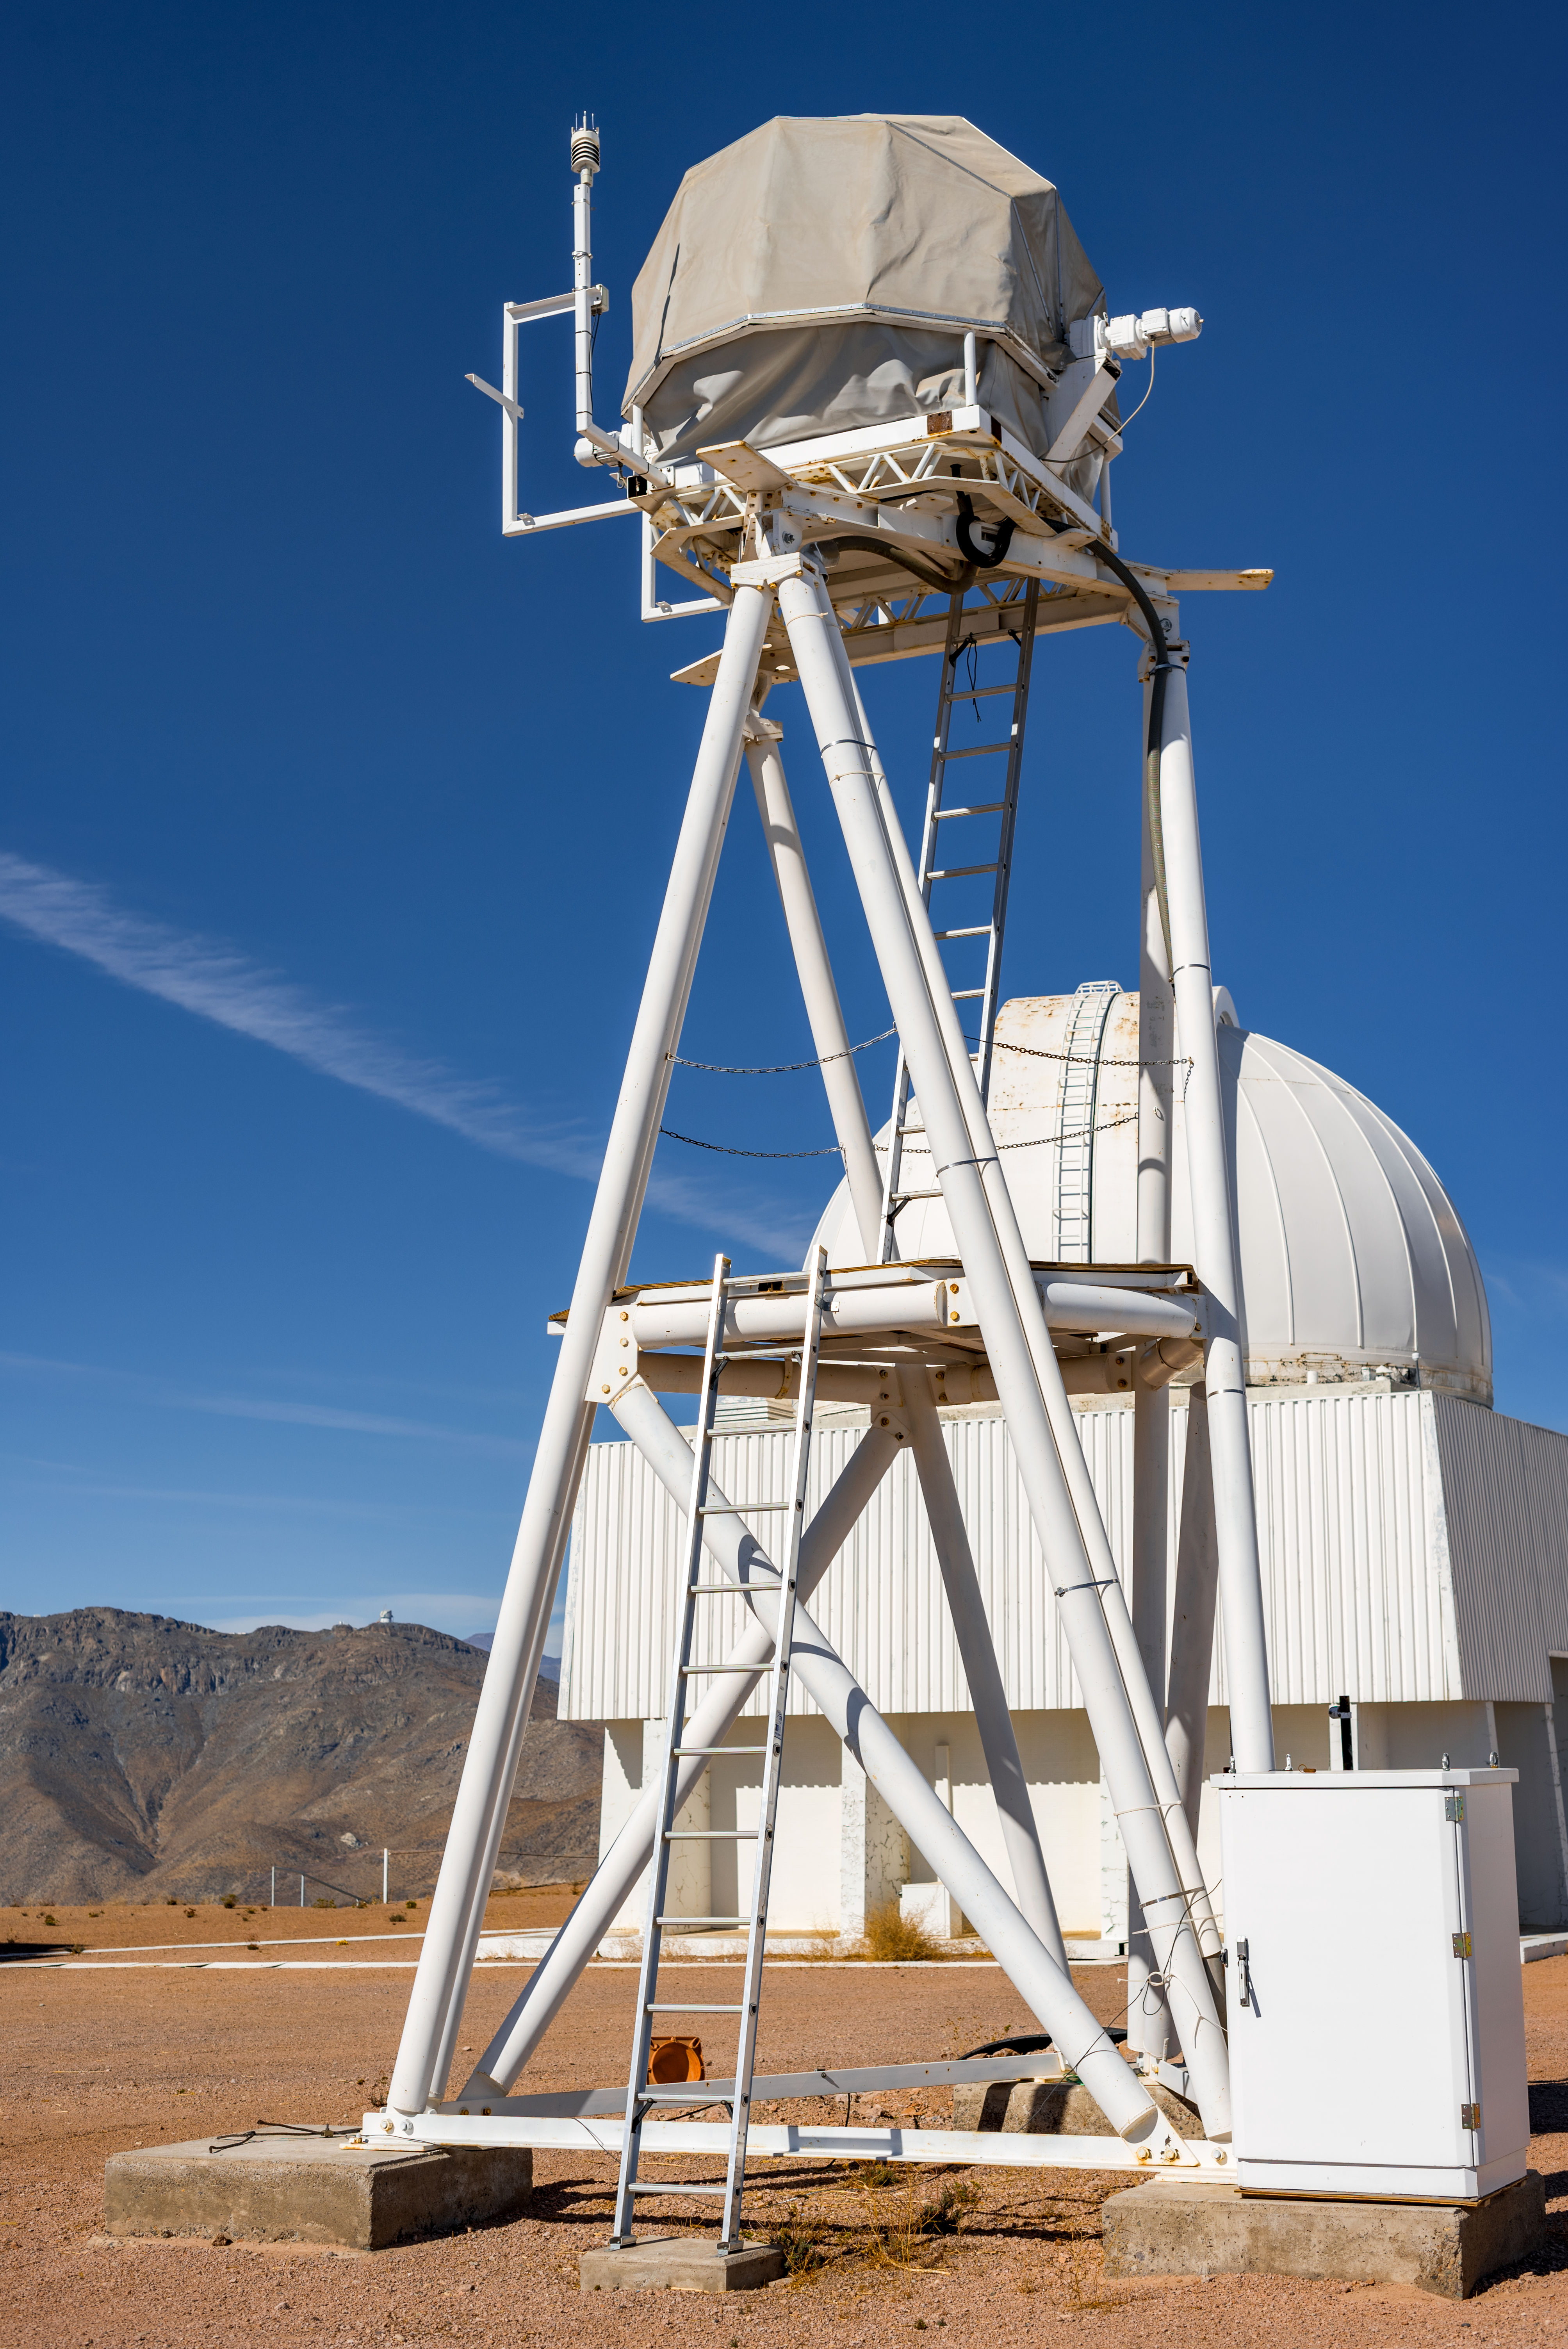

UBC Southern Observatory

The UBC Southern Observatory 0.35-meter telescope was made by the Halfmann company in Germany specifically for the site-testing campaign of the Thirty Meter Telescope. It was originally installed on Mauna Kea in 2006 and named T6. It was removed from Mauna kea in 2008. After being in the TMT headquarters in Pasadena for several years, it was installed at CTIO in 2013 and belongs to the University of British Columbia, Canada.

Credit: US-ELTP (TIO/NOIRLab/GMTO)